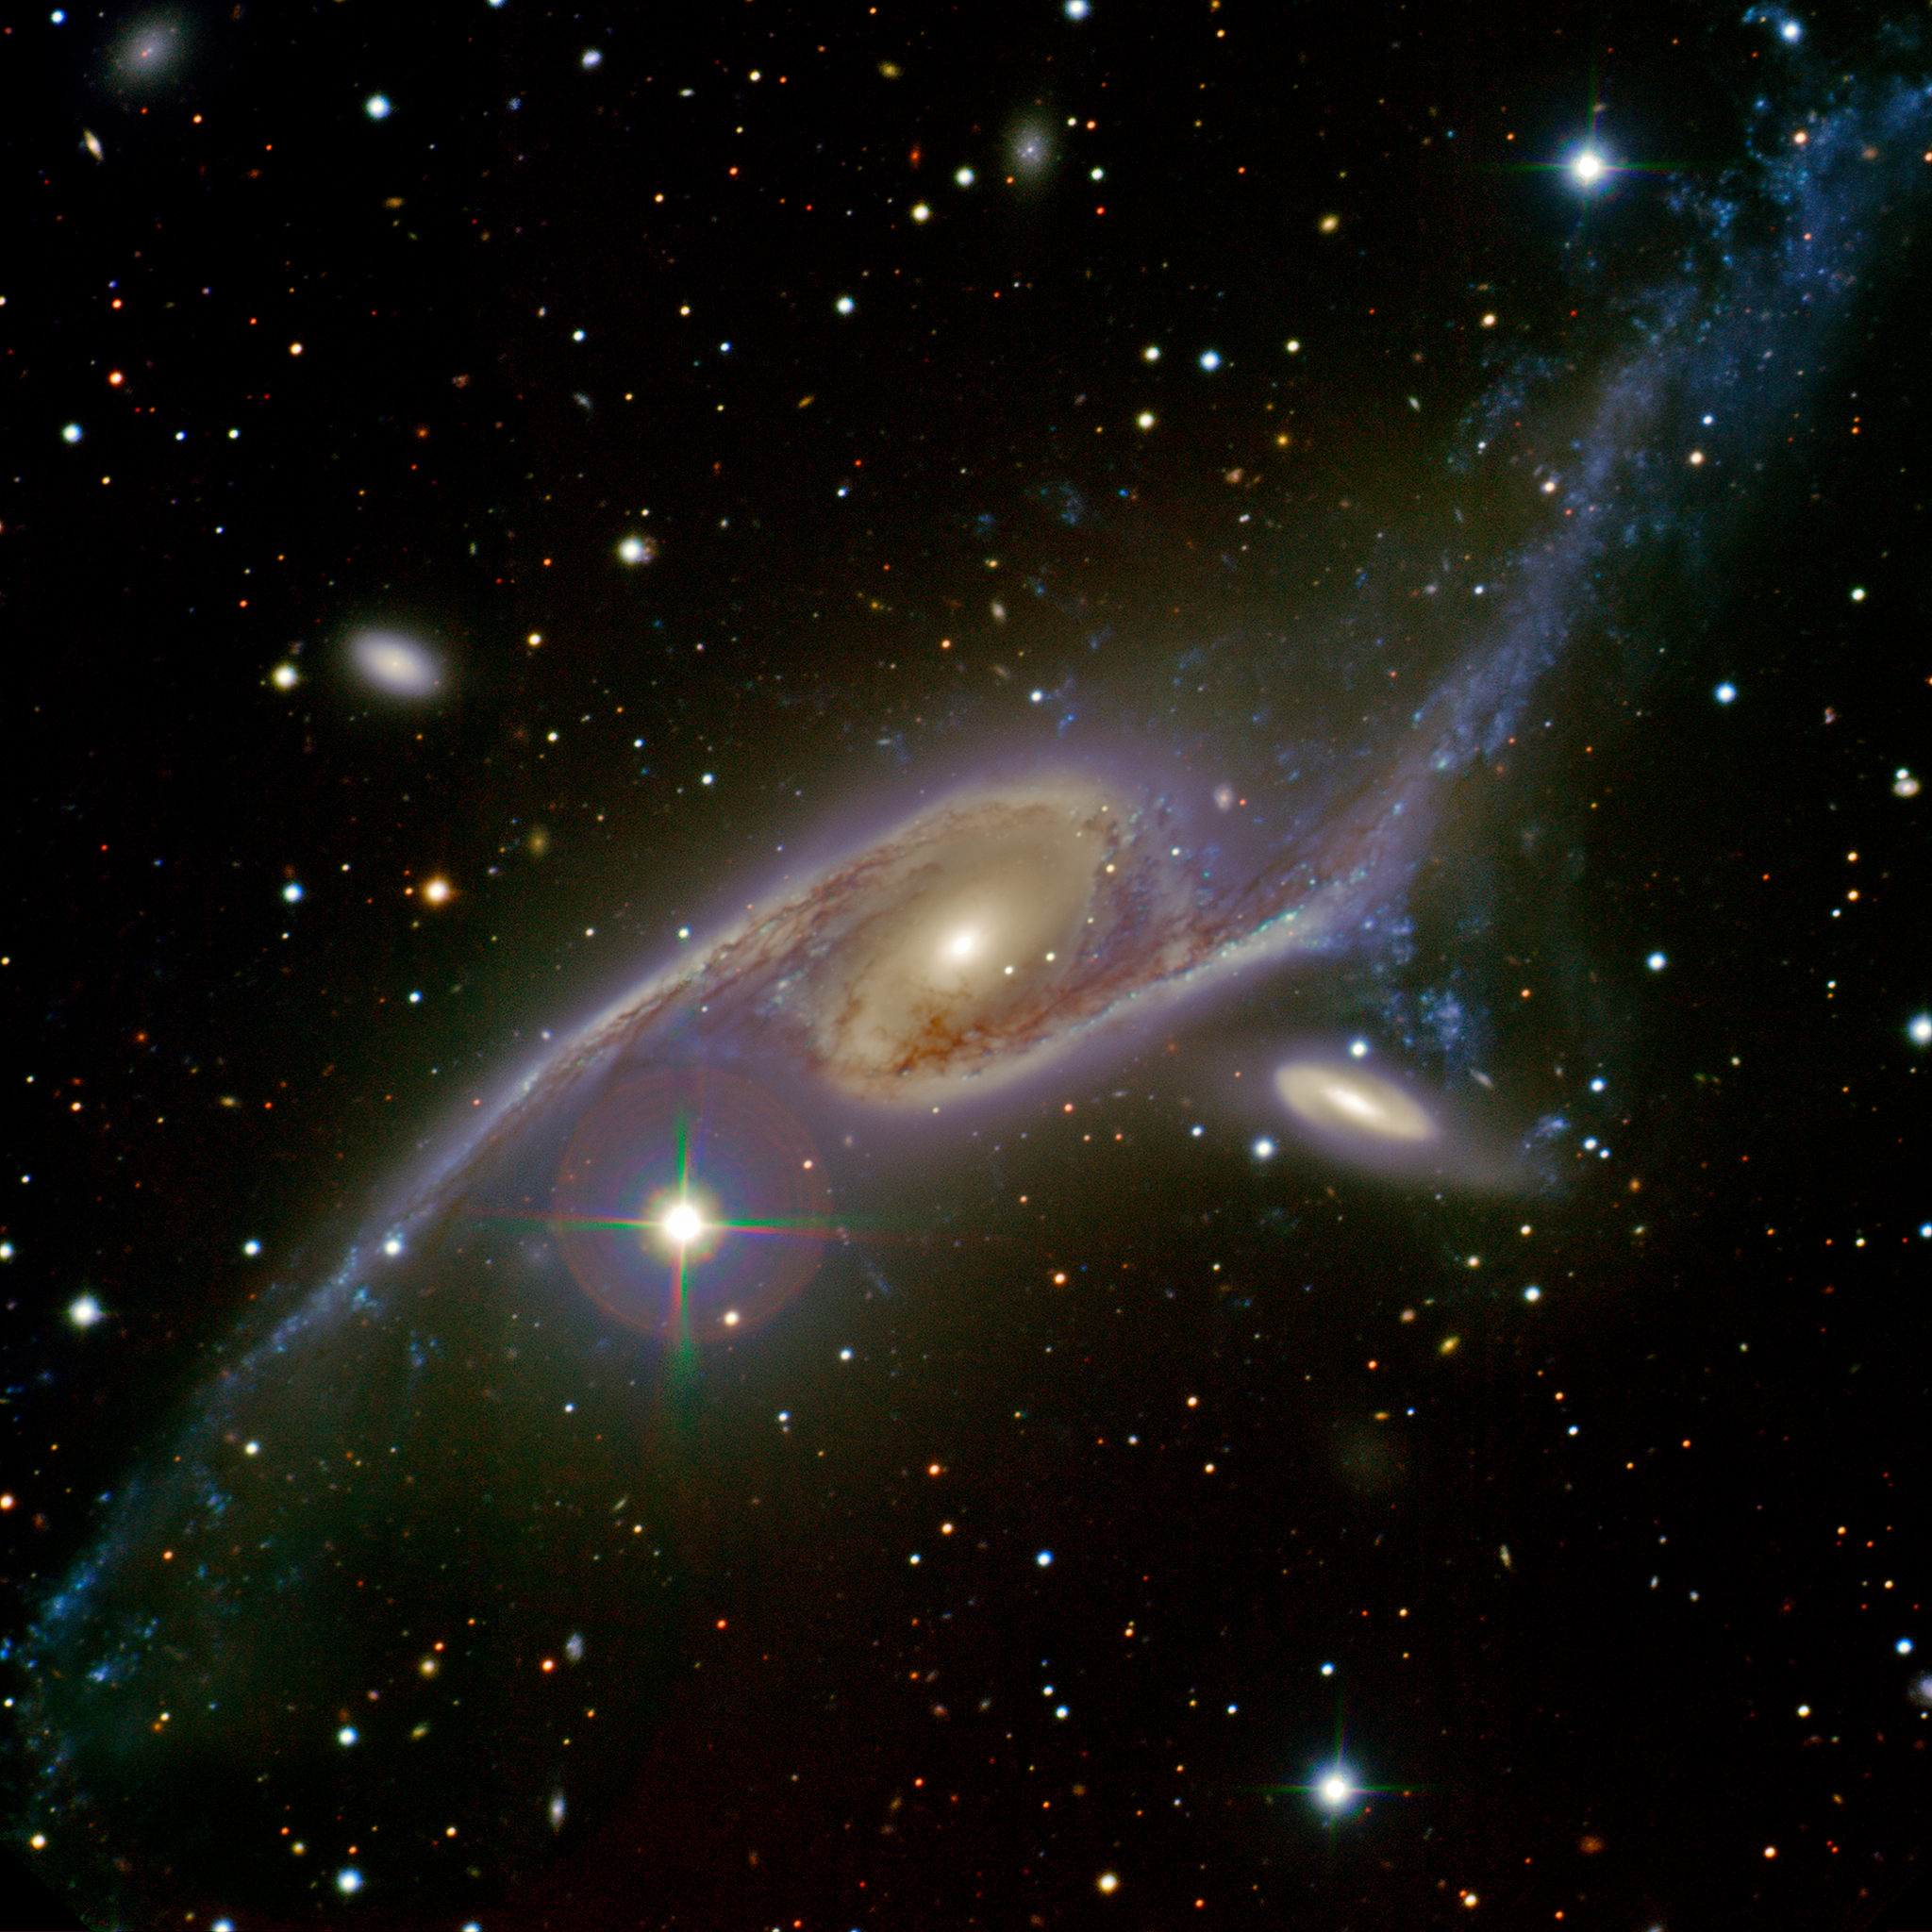

Dancing Galaxies NGC 6872 & IC 4970

Image of NGC 6872 (left) and companion galaxy IC 4970 (right) locked in a tango as the two galaxies gravitationally interact. The galaxies lie about 200 million light-years away in the direction of the constellation Pavo (the Peacock). Minimum Credit: Gemini Observatory/AURA/Australian Gemini Office. Full Credit: Gemini Observatory/AURA/Australian Gemini Office, Sydney Girls High School Astronomy Club, Travis Rector (University of Alaska, Anchorage), and Ángel López-Sánchez (Australian Astronomical Observatory/Macquarie University).

Credit: International Gemini Observatory/AURA/Australian Gemini Office